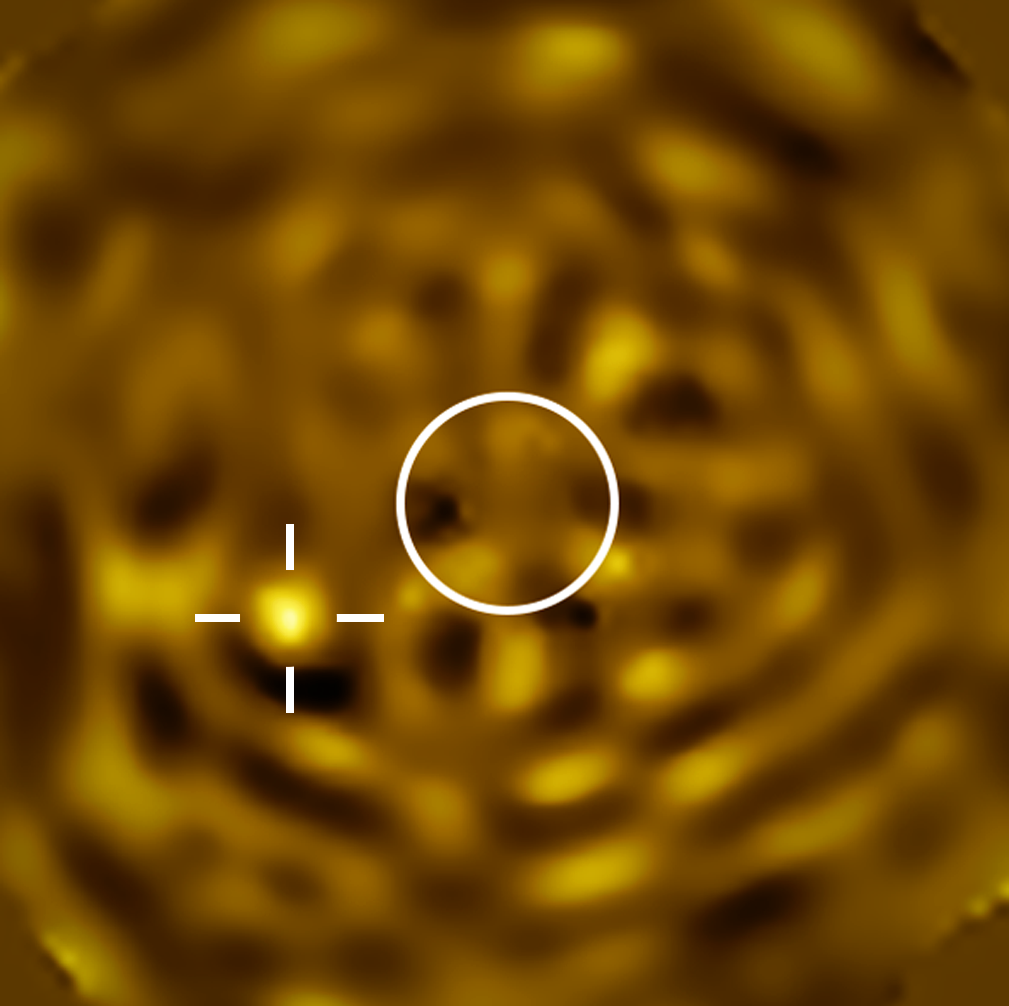

VLT image of Betelgeuse’s companion

This image, taken with ESO’s Very Large Telescope (VLT), shows the clearest image ever of what likely is Betelgeuse B, a star orbiting Betelgeuse. The image was taken with the SPHERE instrument in December 2024, when the companion was predicted to be furthest apart from Betelgeuse as seen from Earth. The circle indicates the size of Betelgeuse, which has been removed. The bright source to the left, marked with a crosshair, is consistent with being Betelgeuse B.

Credit: ESO/M. Montargès et al.